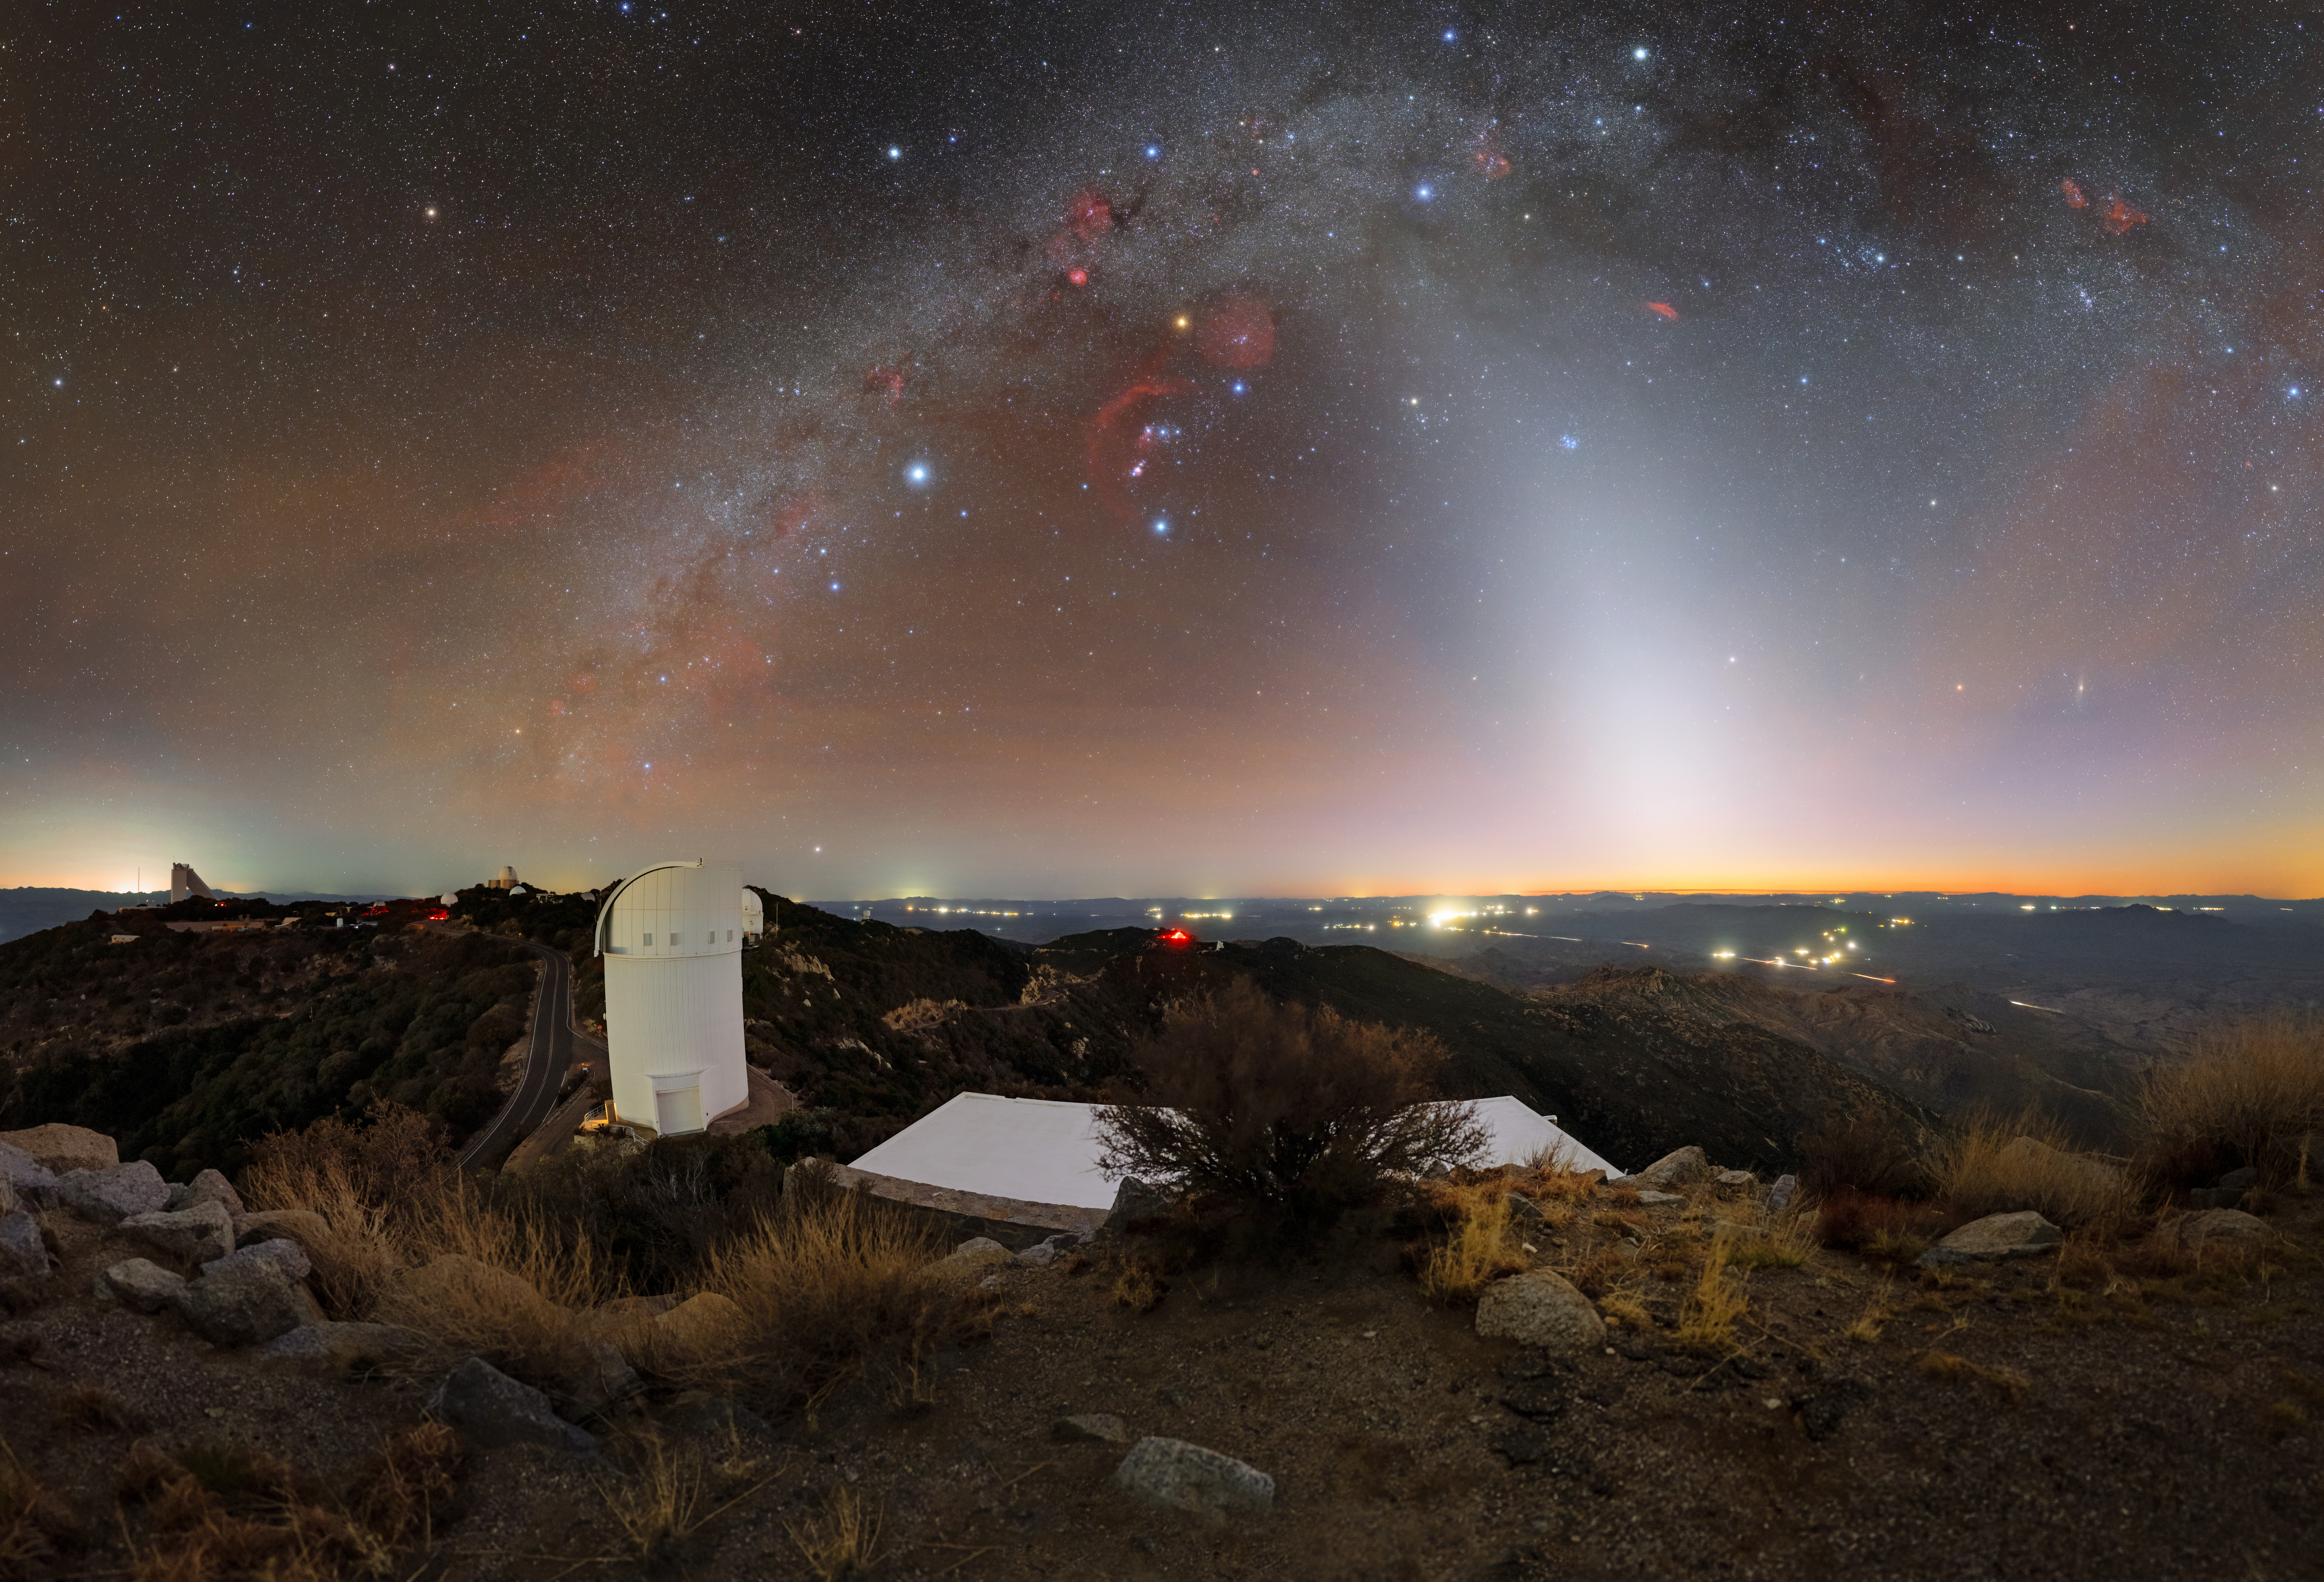

Stellar Red Giant Above KPNO

The dynamic coloring of the night sky at Kitt Peak National Observatory (KPNO), a Program of NSF NOIRLab, makes for a beautiful backdrop behind the UArizona Bok 2.3-meter Telescope. Distant city lights, cars, airglow, and the arc of the Milky Way all add to the variety of colors. Zodiacal light emanating from the horizon intersects with the Milky Way on the right hand side of the image.

One orange star at the center of this image stands out amongst the rest. This is the red supergiant Betelgeuse, a star that marks a ‘shoulder’ of the hunter constellation, Orion. Being a relatively old star, Betelgeuse glows a cool red compared to its hot, bright blue neighbors. Despite this, it is usually the 10th brightest star in the night sky. More compellingly, Betelgeuse is massive — so massive that its diameter is more than 750 times that as the Sun. This makes it the largest star visible to the naked eye. Betelgeuse received some press in 2019 when a small explosion on its surface was observed, leading to speculation that a supernova was imminent. However, in 2021 scientists determined that the dying star won’t be exploding for at least another 100,000 years.

This photo was taken as part of the recent NOIRLab 2022 Photo Expedition to all the NOIRLab sites.

Credit: KPNO/NOIRLab/NSF/AURA/T. Slovinský